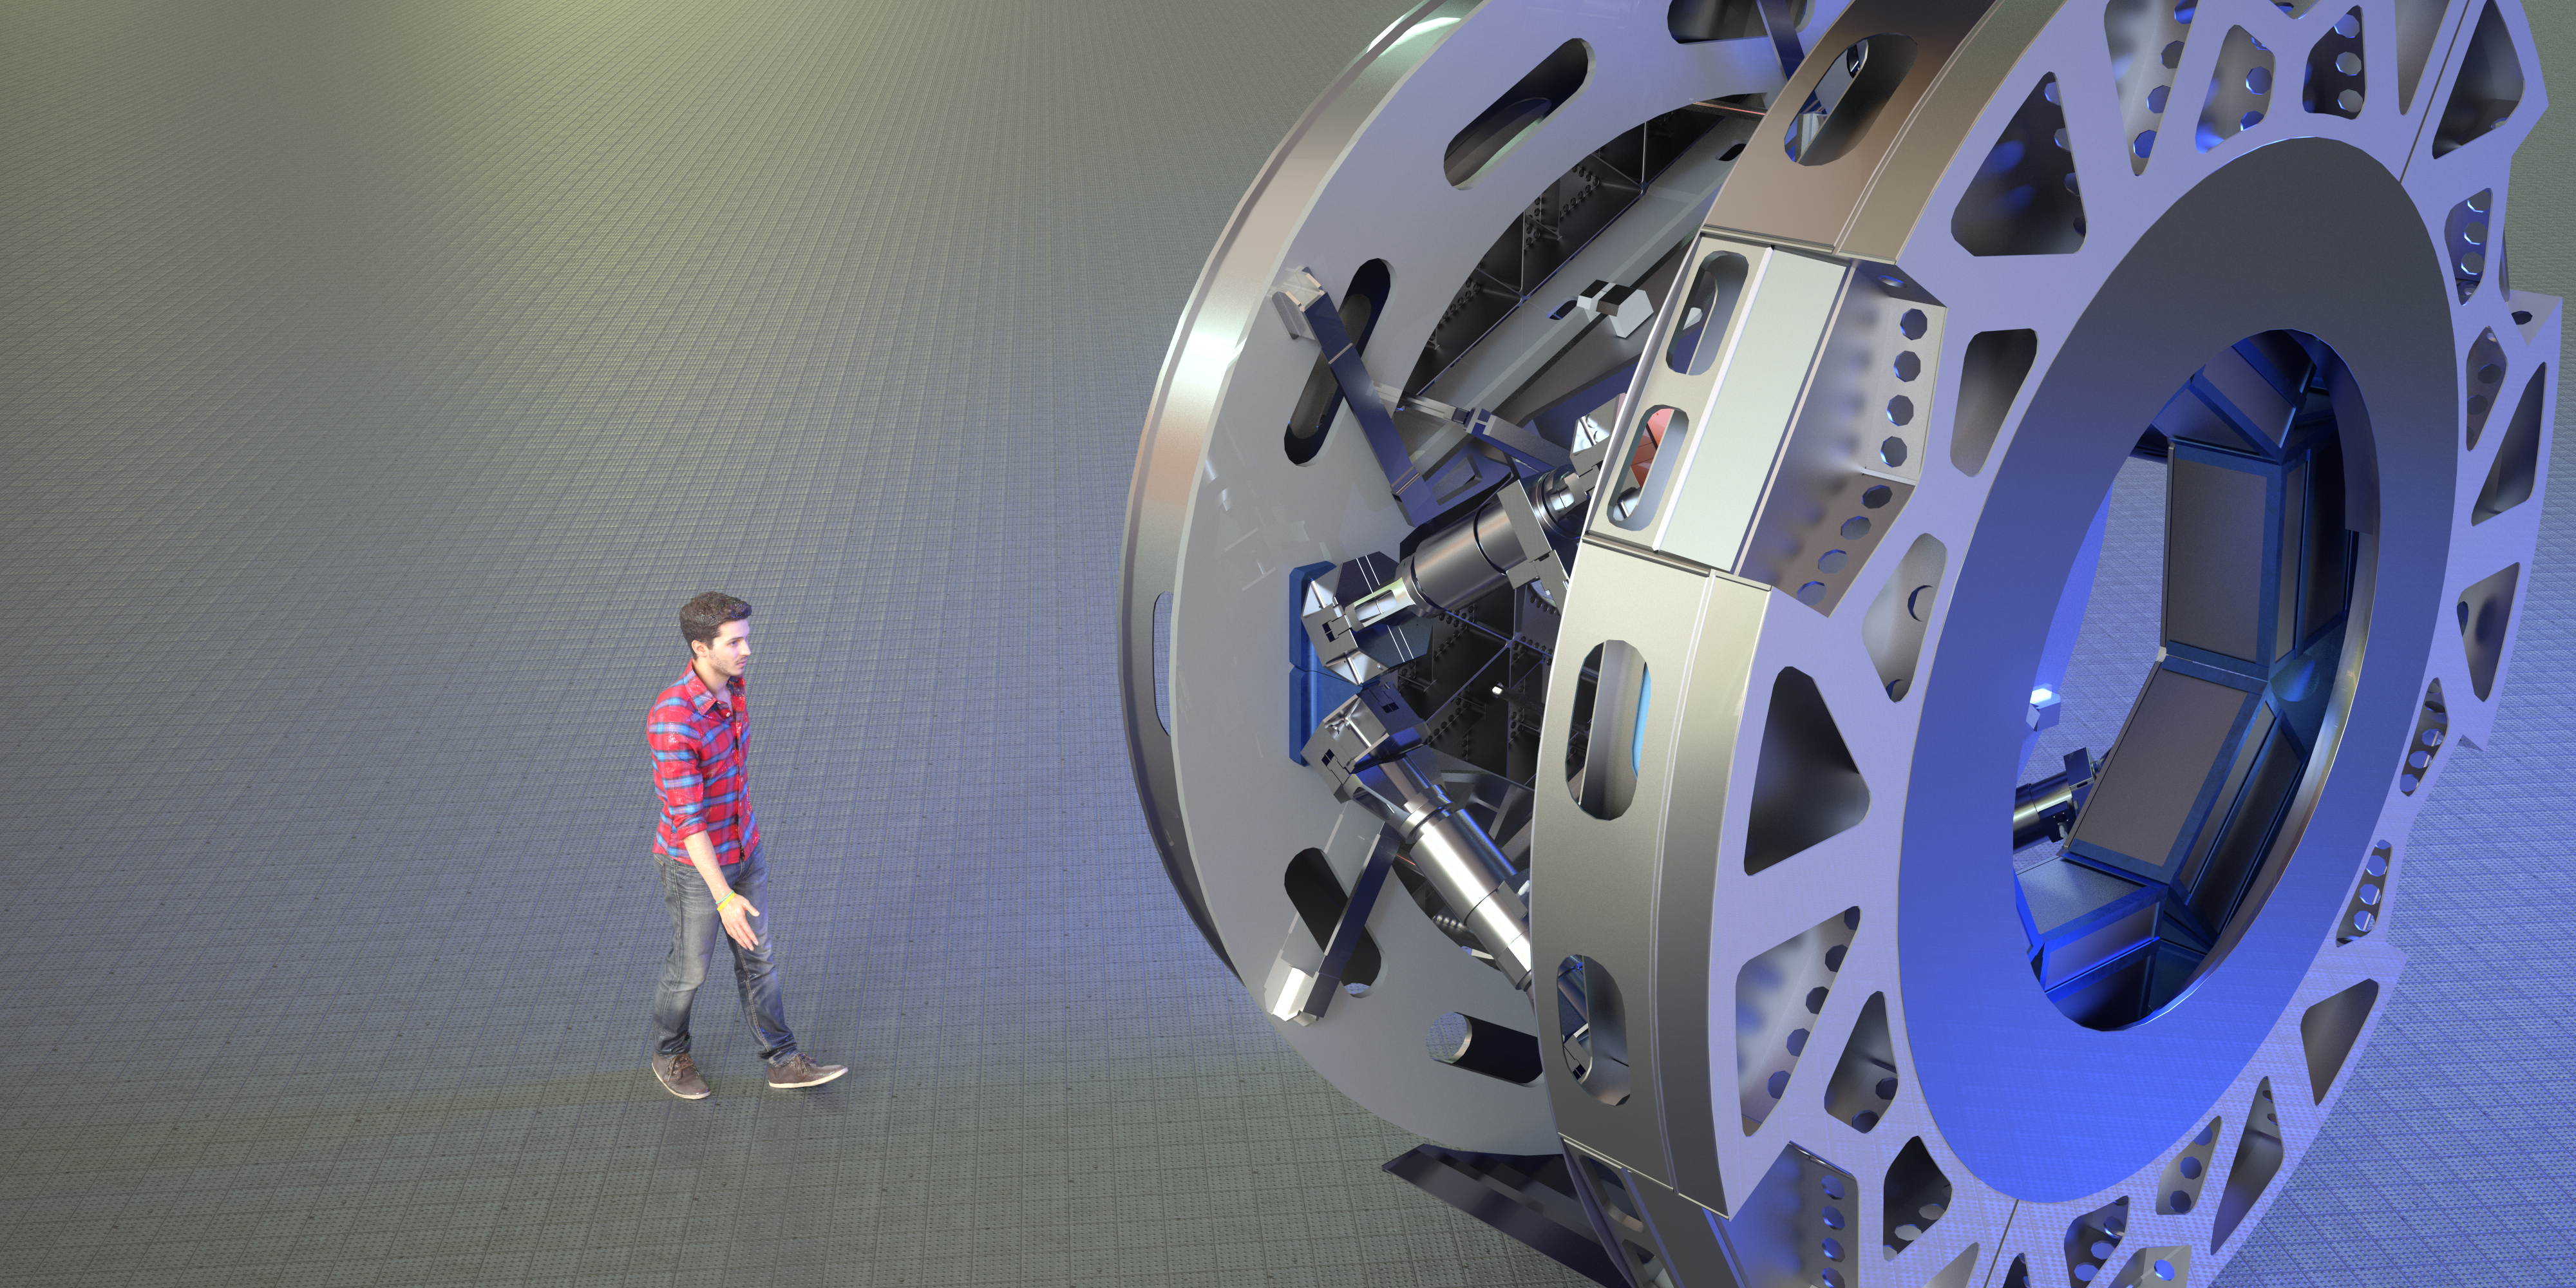

Rendering of M4

This image is a rendering of M4, the main adaptive mirror of the Extremely Large Telescope (ELT). The term “adaptive mirror” means that the mirror's surface can be deformed to correct for atmospheric turbulence, as well as for the fast vibration of the telescope structure induced by its motion and the wind.

The ELT, the world's biggest eye on the sky, will have a pioneering five-mirror optical system that will allow it to unveil the Universe in unprecedented detail.

Credit: ESO